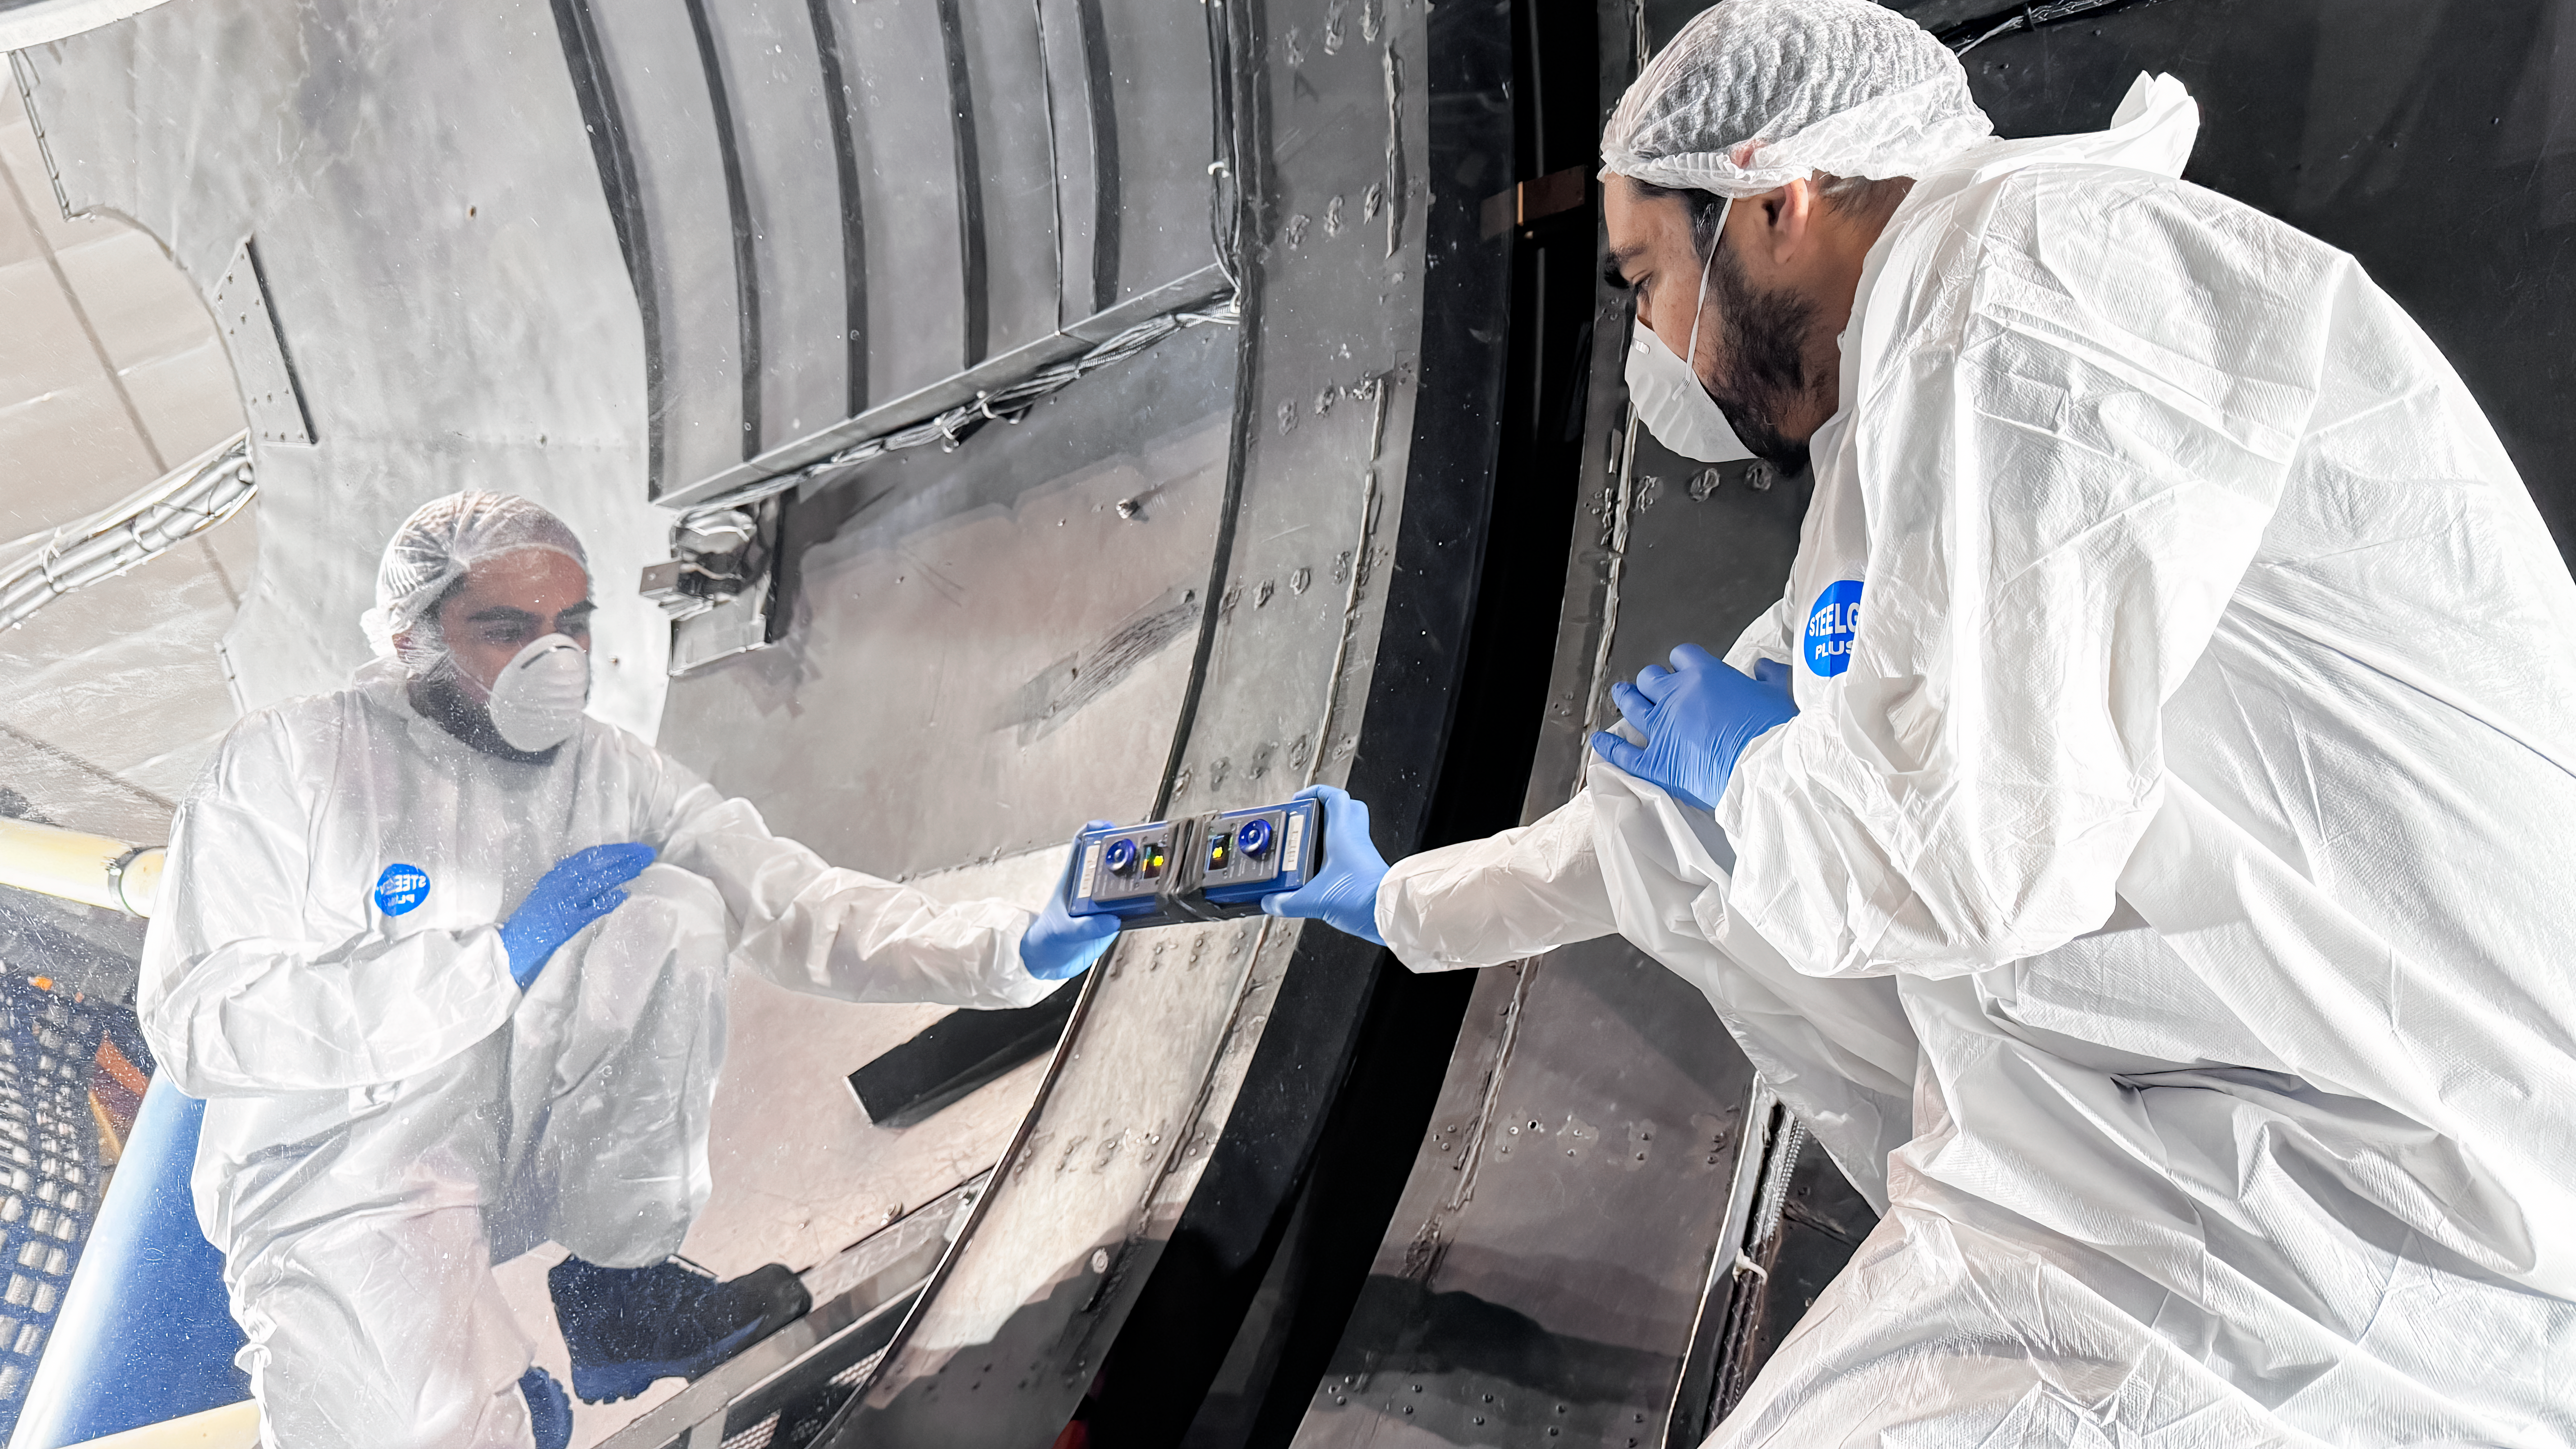

Blanco Reflectivity Measurements

Mauricio Rojas takes reflectivity measurements during in-situ washing activities for the NSF Víctor M. Blanco M1 mirror.

Credit: NOIRLab/NSF/AURA